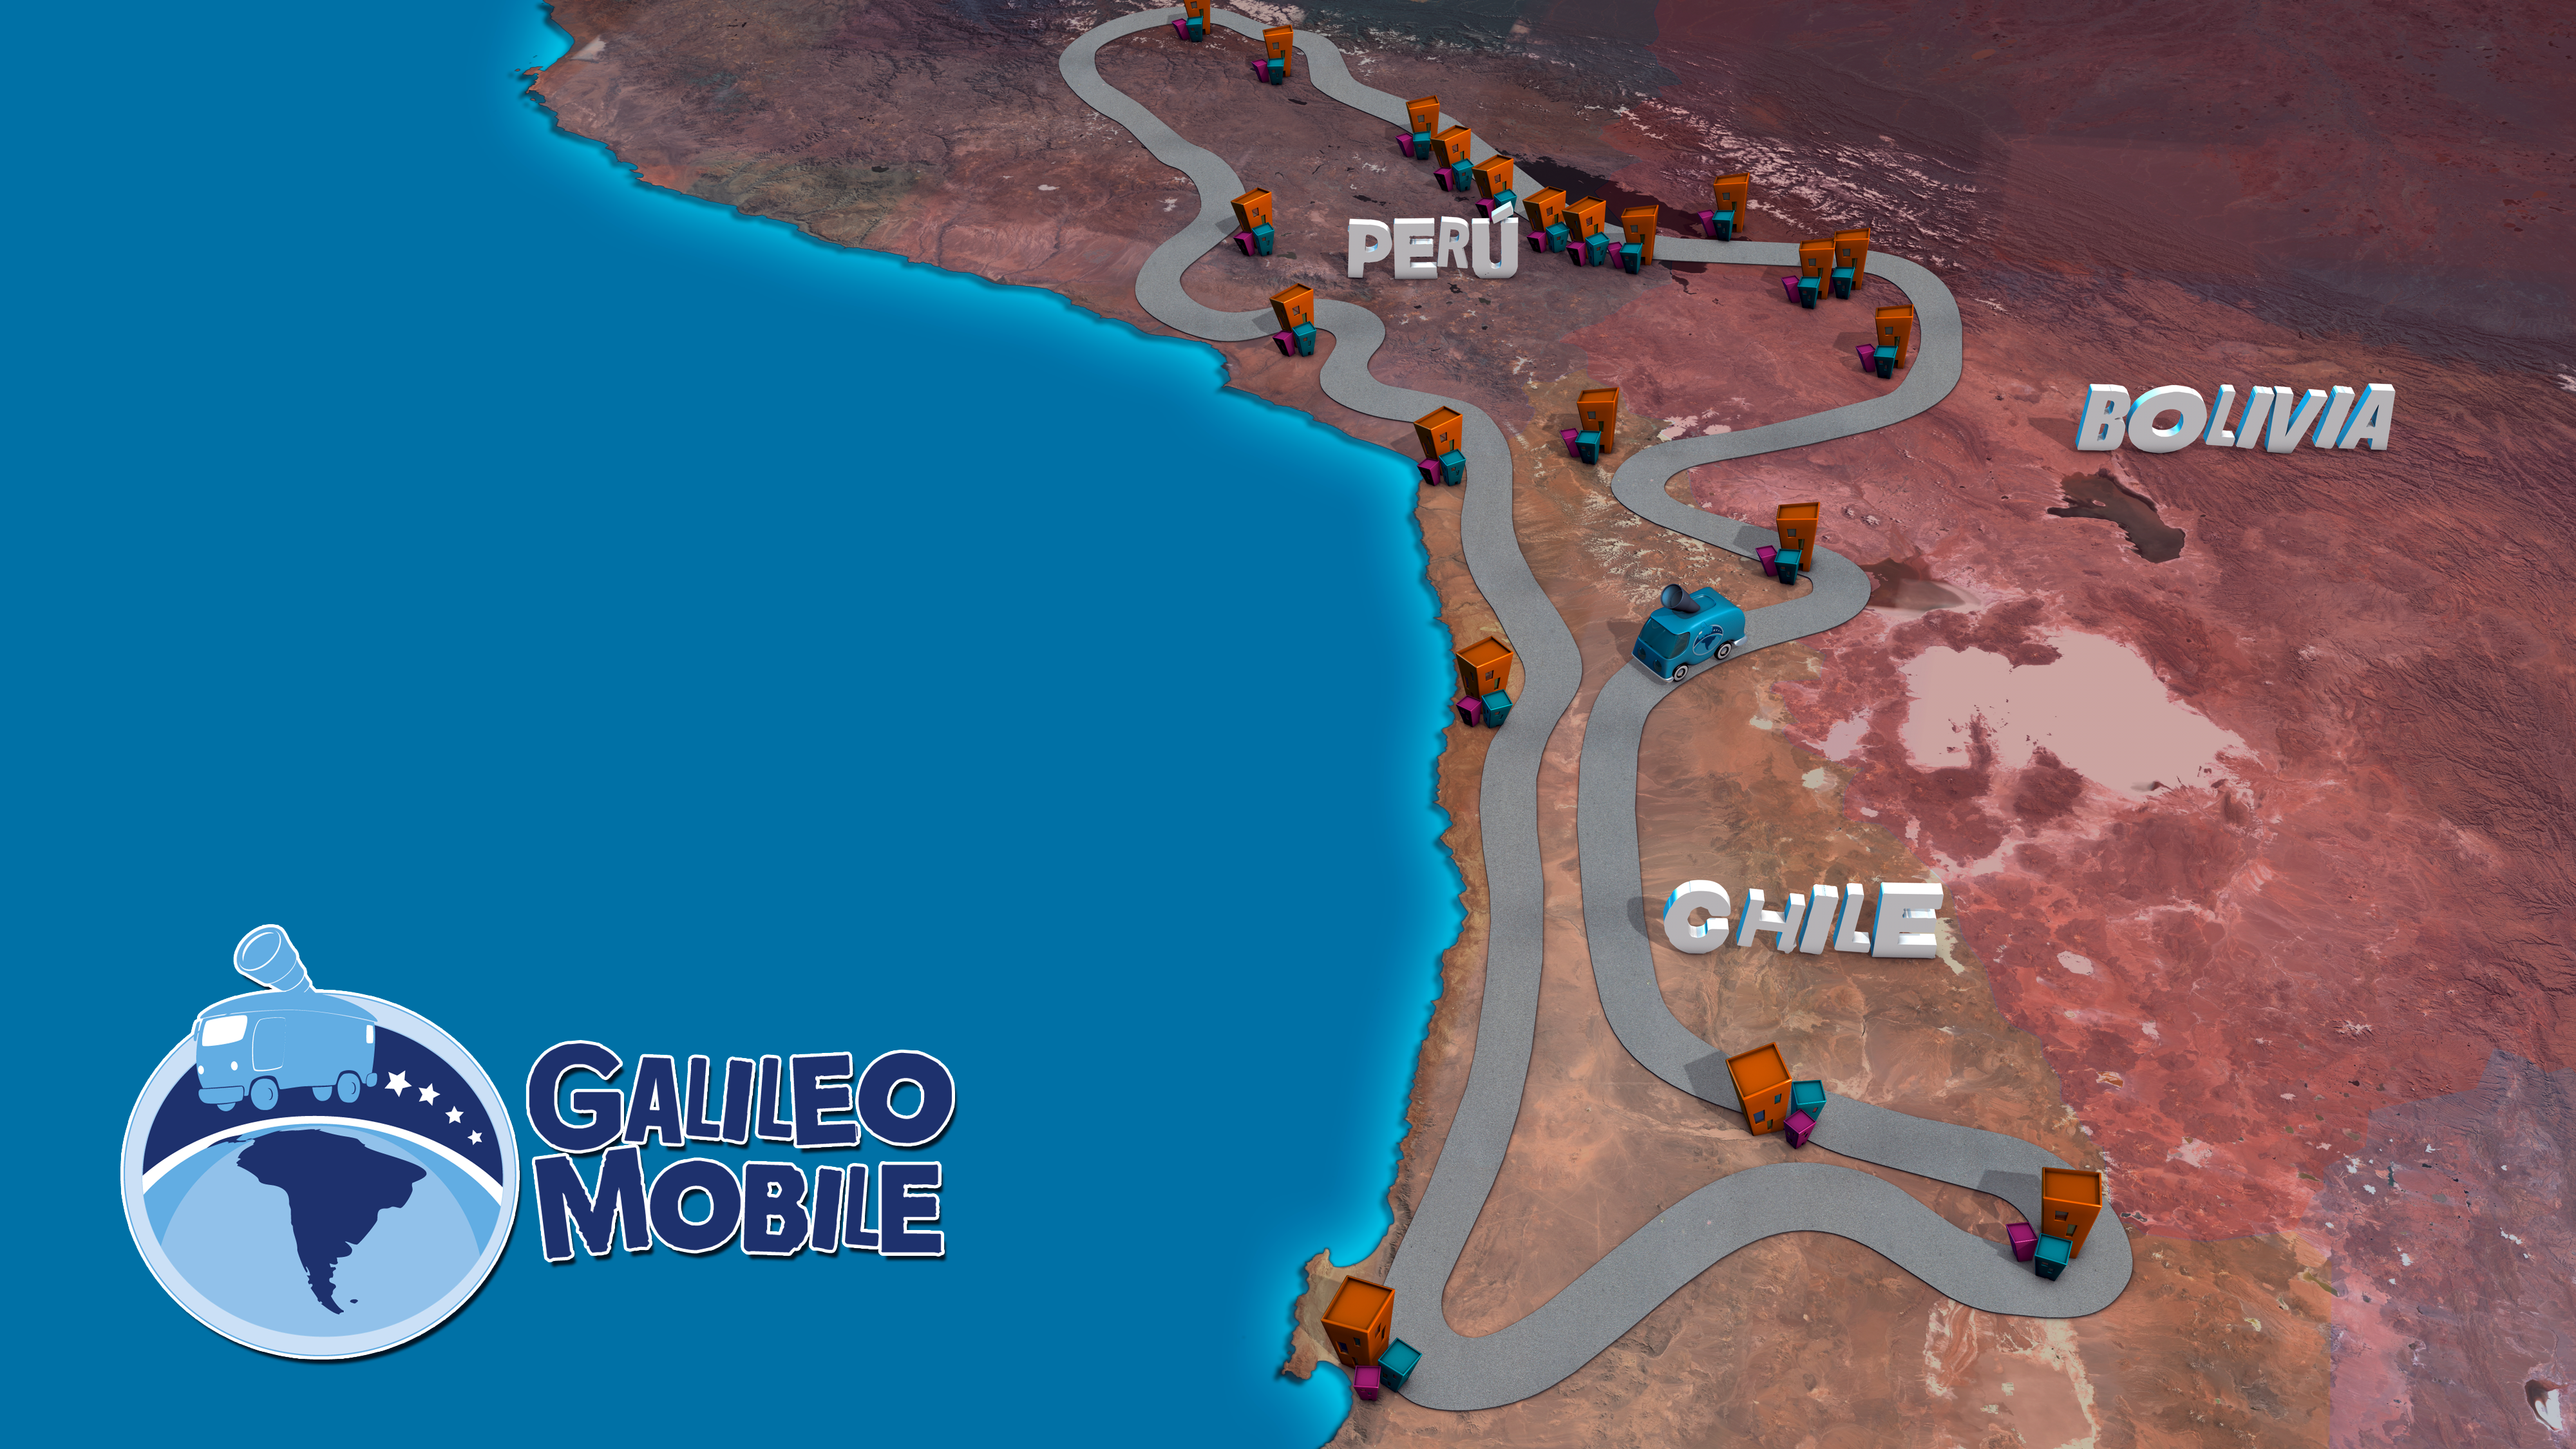

Roadmap for GalileoMobile expedition

The GalileoMobile journey starts 5 October 2009 in Antofagasta, Chile. From Antofagasta the GalileoMobile heads north through La Paz in Bolivia and on into Peru. The return trip to Antofagasta goes via the Panamericana coastal road, and passes near the home of ESO’s world-class observatory, the Very Large Telescope at Cerro Paranal.

South America and the Andes Mountains were particularly chosen for the GalileoMobile Project for several reasons. IYA2009 already has a strong presence in the region through national contacts, including three Cornerstone IYA2009 projects: Developing Astronomy Globally, Universe Awareness and the Galileo Teacher Training Programme, which are all official partners of the project. Most people in Peru, Bolivia and Chile speak the same language, Spanish, and have a rich astronomical heritage dating back to the pre-Columbian Inca and Tiwanaku civilisations that lived on the Altiplano. The region’s high elevation and the quality of its skies for astronomical observations also made it an attractive candidate for the maiden voyage of the GalileoMobile.

Credit: GalileoMobile/ESO